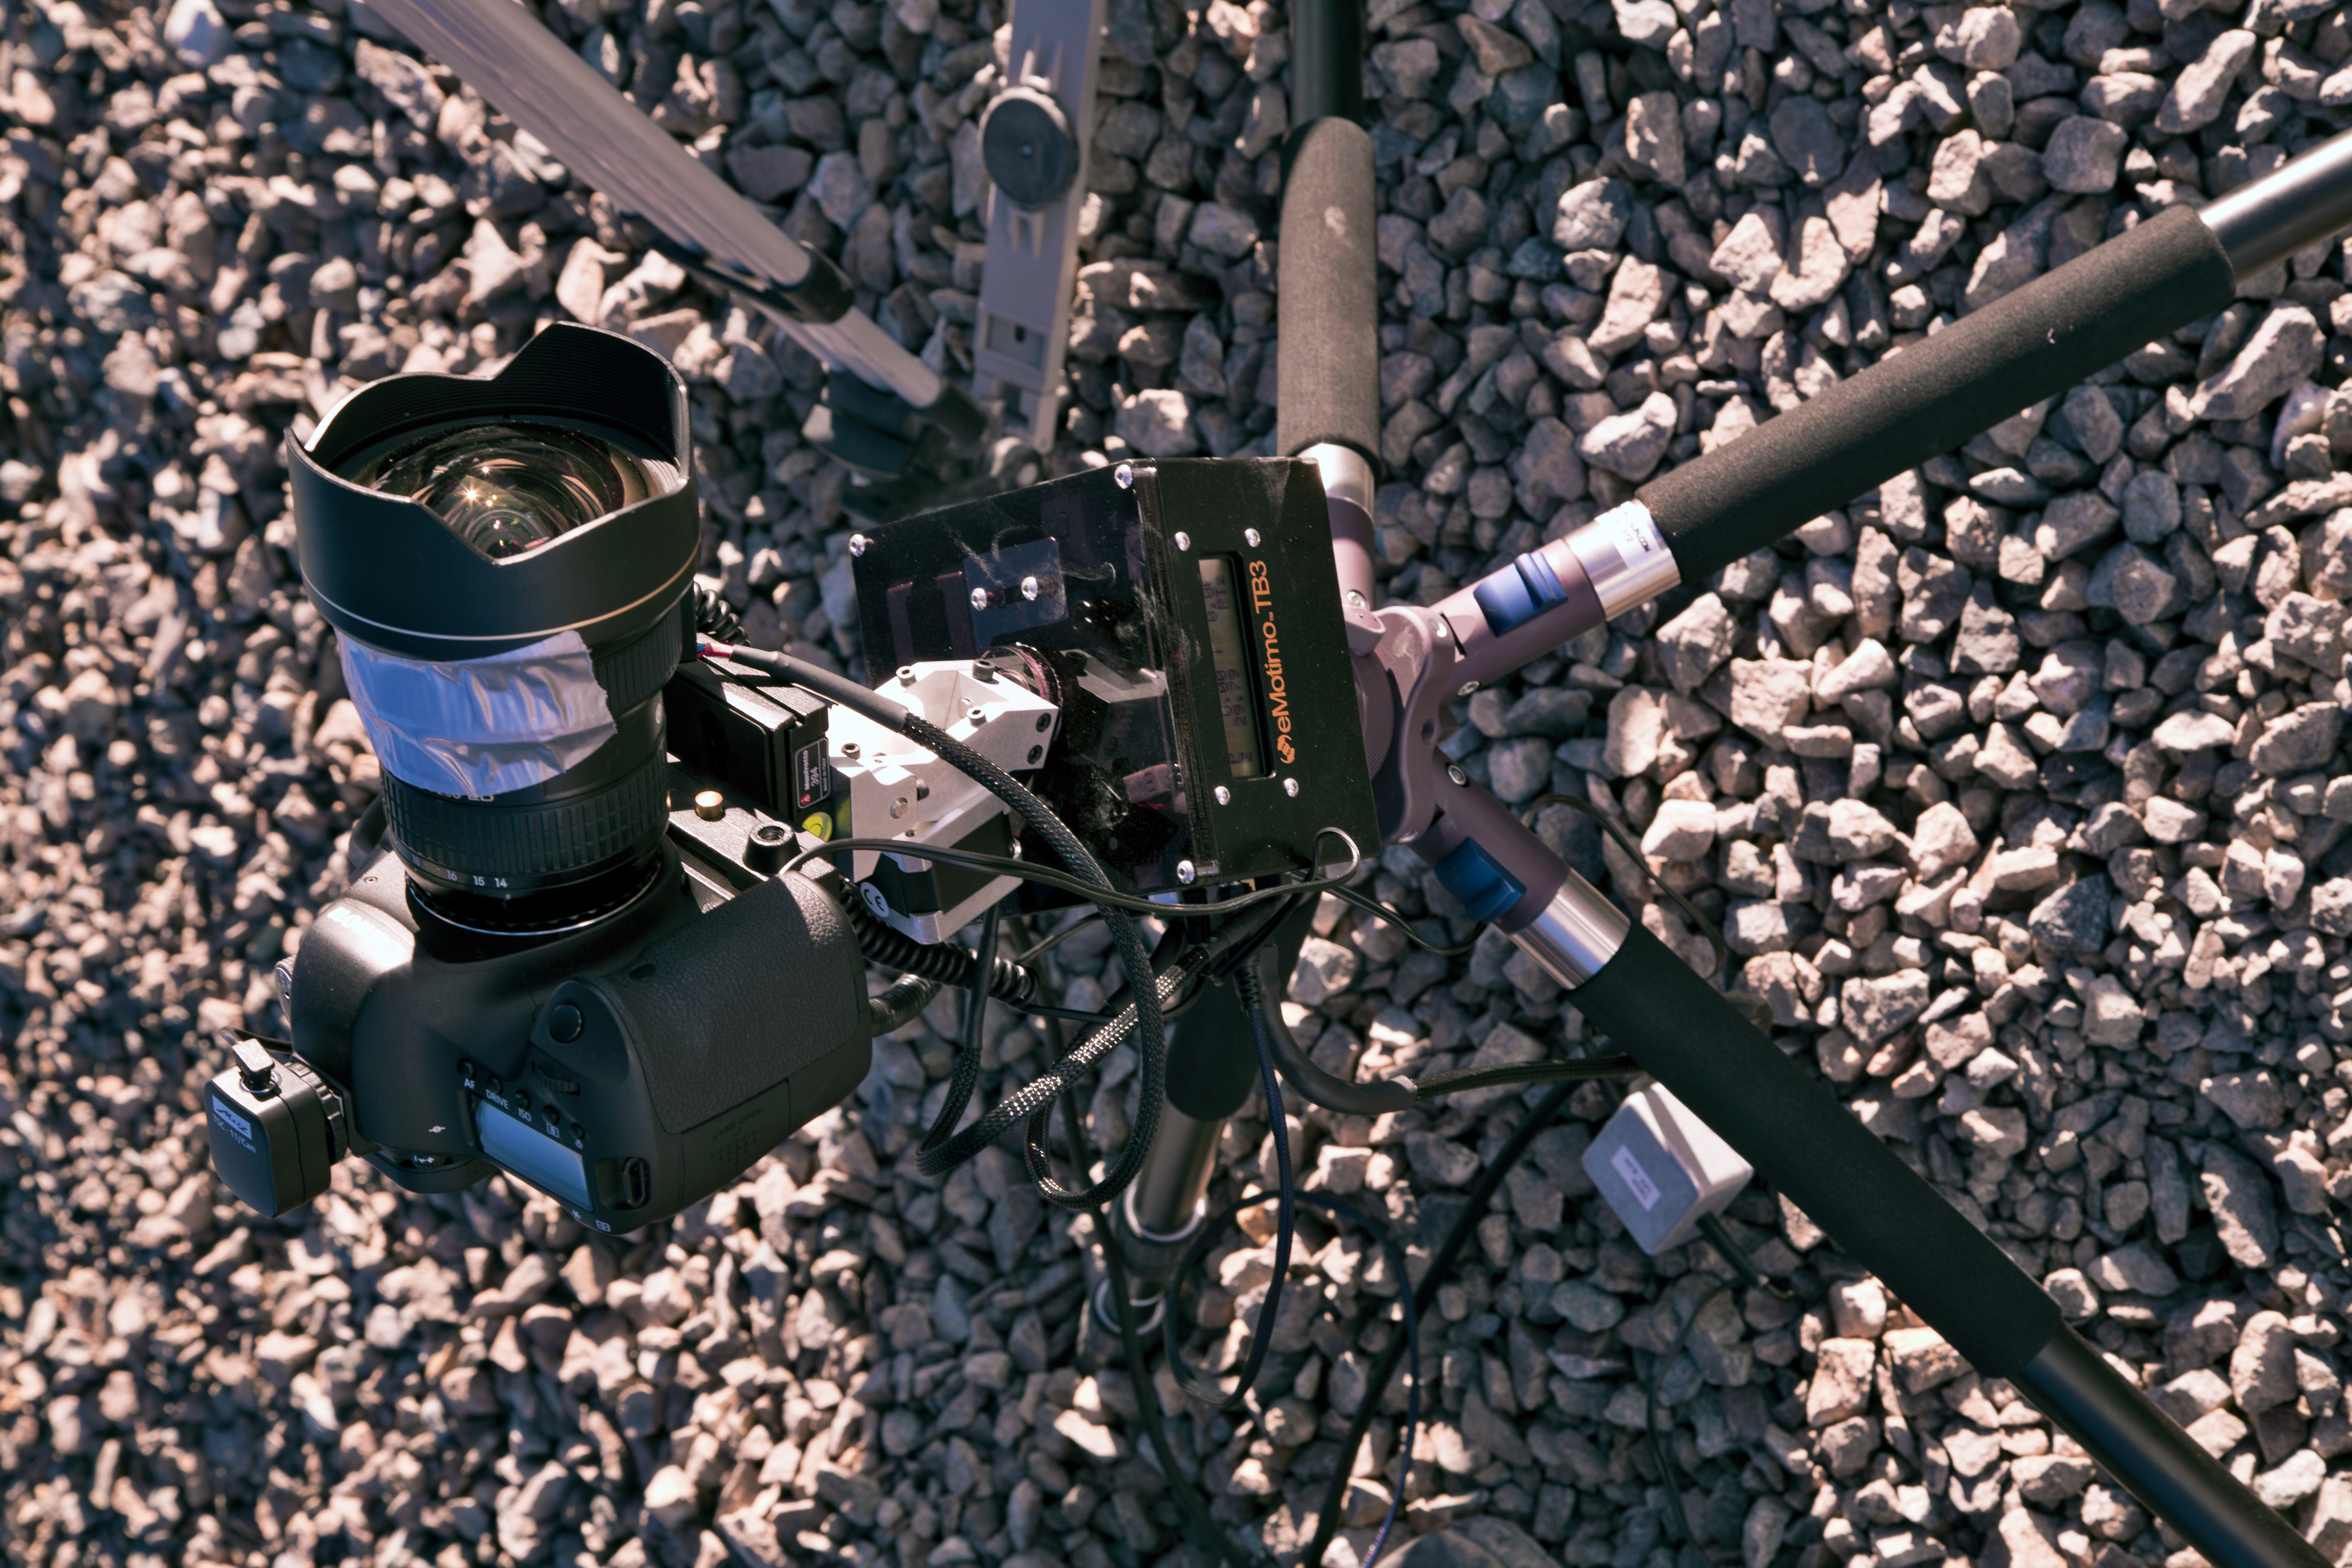

Set up for a night of shooting during the UHD Expedition

One of the “time-lapse bots” used during the ESO Ultra HD Expedition — an autonomous GBTimelapse Rig, using Intecro XTPower powerbanks for powering an Emotimo TB3 motion control and a Canon 6D. Taken during the ESO Ultra HD Expedition.

Credit: ESO/C. Malin